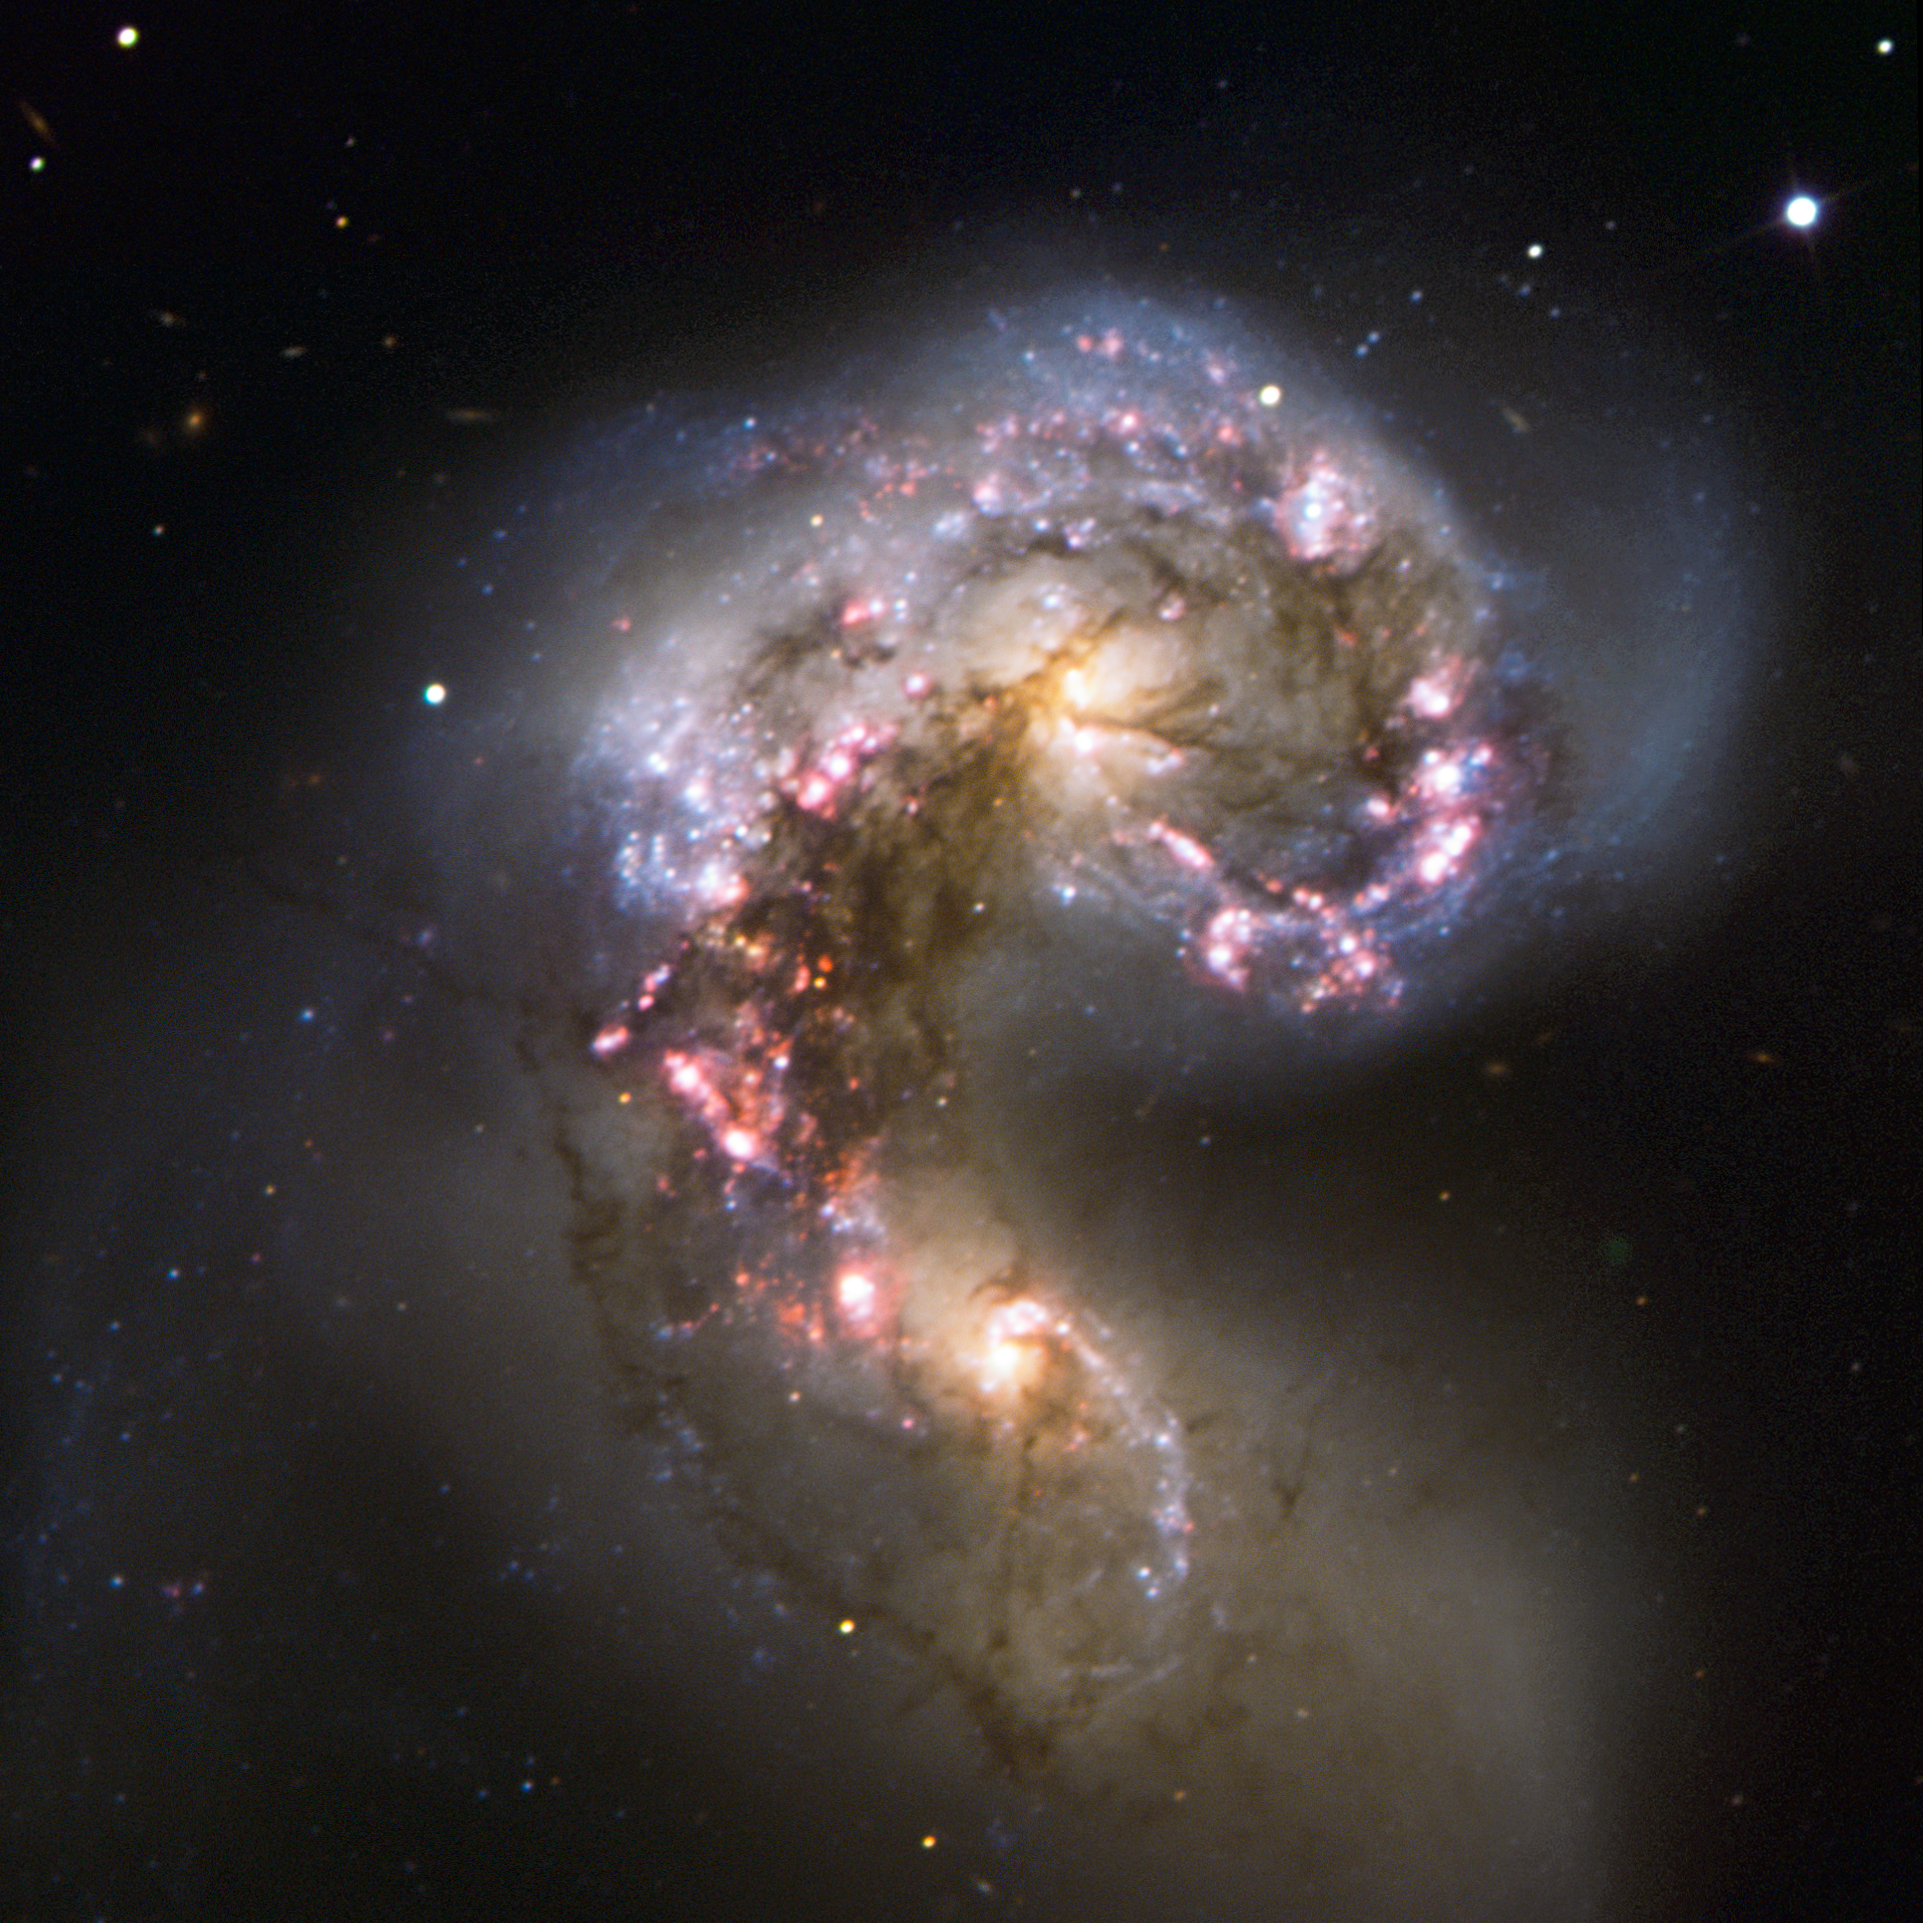

VLT observes the Antennae Galaxies

A new Very Large Telescope (VLT) image of the Antennae Galaxies gives us what may be the second-best visible-light view yet of this striking pair of colliding galaxies with dramatically distorted shapes. This amazing object takes its name from the long antenna-like "arms" extending far out from the nuclei of the two galaxies, best seen in wider-field images by ground-based telescopes such as the one at this link.

This VLT view focuses instead on the galaxies’ nuclei, where the real action is taking place as the two galaxies merge into a single giant galaxy. Spurred by shock waves created by their gravitational wrestling, the two galaxies have become dotted with brilliant blue hot young stars in star-forming regions, surrounded by glowing hydrogen gas, shown here in pink. The two pale yellow blobs are the cores of the original galaxies, shining with the light of old stars and picked out by delicate lanes of dust.

The Antennae Galaxies were immortalised in 2006 by one of the NASA/ESA Hubble Space Telescope’s most famous images (composed by ESA’s Hubble group residing at ESO).

If you are hungry for more information about this amazing object, read the just-published ESO press release about the first image from ALMA, the Atacama Large Millimeter/submillimeter Array, which has just started its Early Science observations. ALMA , constructed by ESO and its international partners, observes the Universe in light with millimetre and submillimetre wavelengths — radically different from visible-light and infrared telescopes. ALMA’s view is the best submillimetre-wavelength image ever made of the Antennae Galaxies, despite being just a taster of what ALMA will deliver. The ALMA image was made using test data from only twelve antennas, and as the observatory grows, the sharpness, efficiency, and quality of its observations will increase dramatically.

This image was processed by ESO using the observational data found by Alberto Milani (Italy), who submitted it to ESO’s "Your ESO Pictures" Flickr group.

Credit: ESO/A. Milani